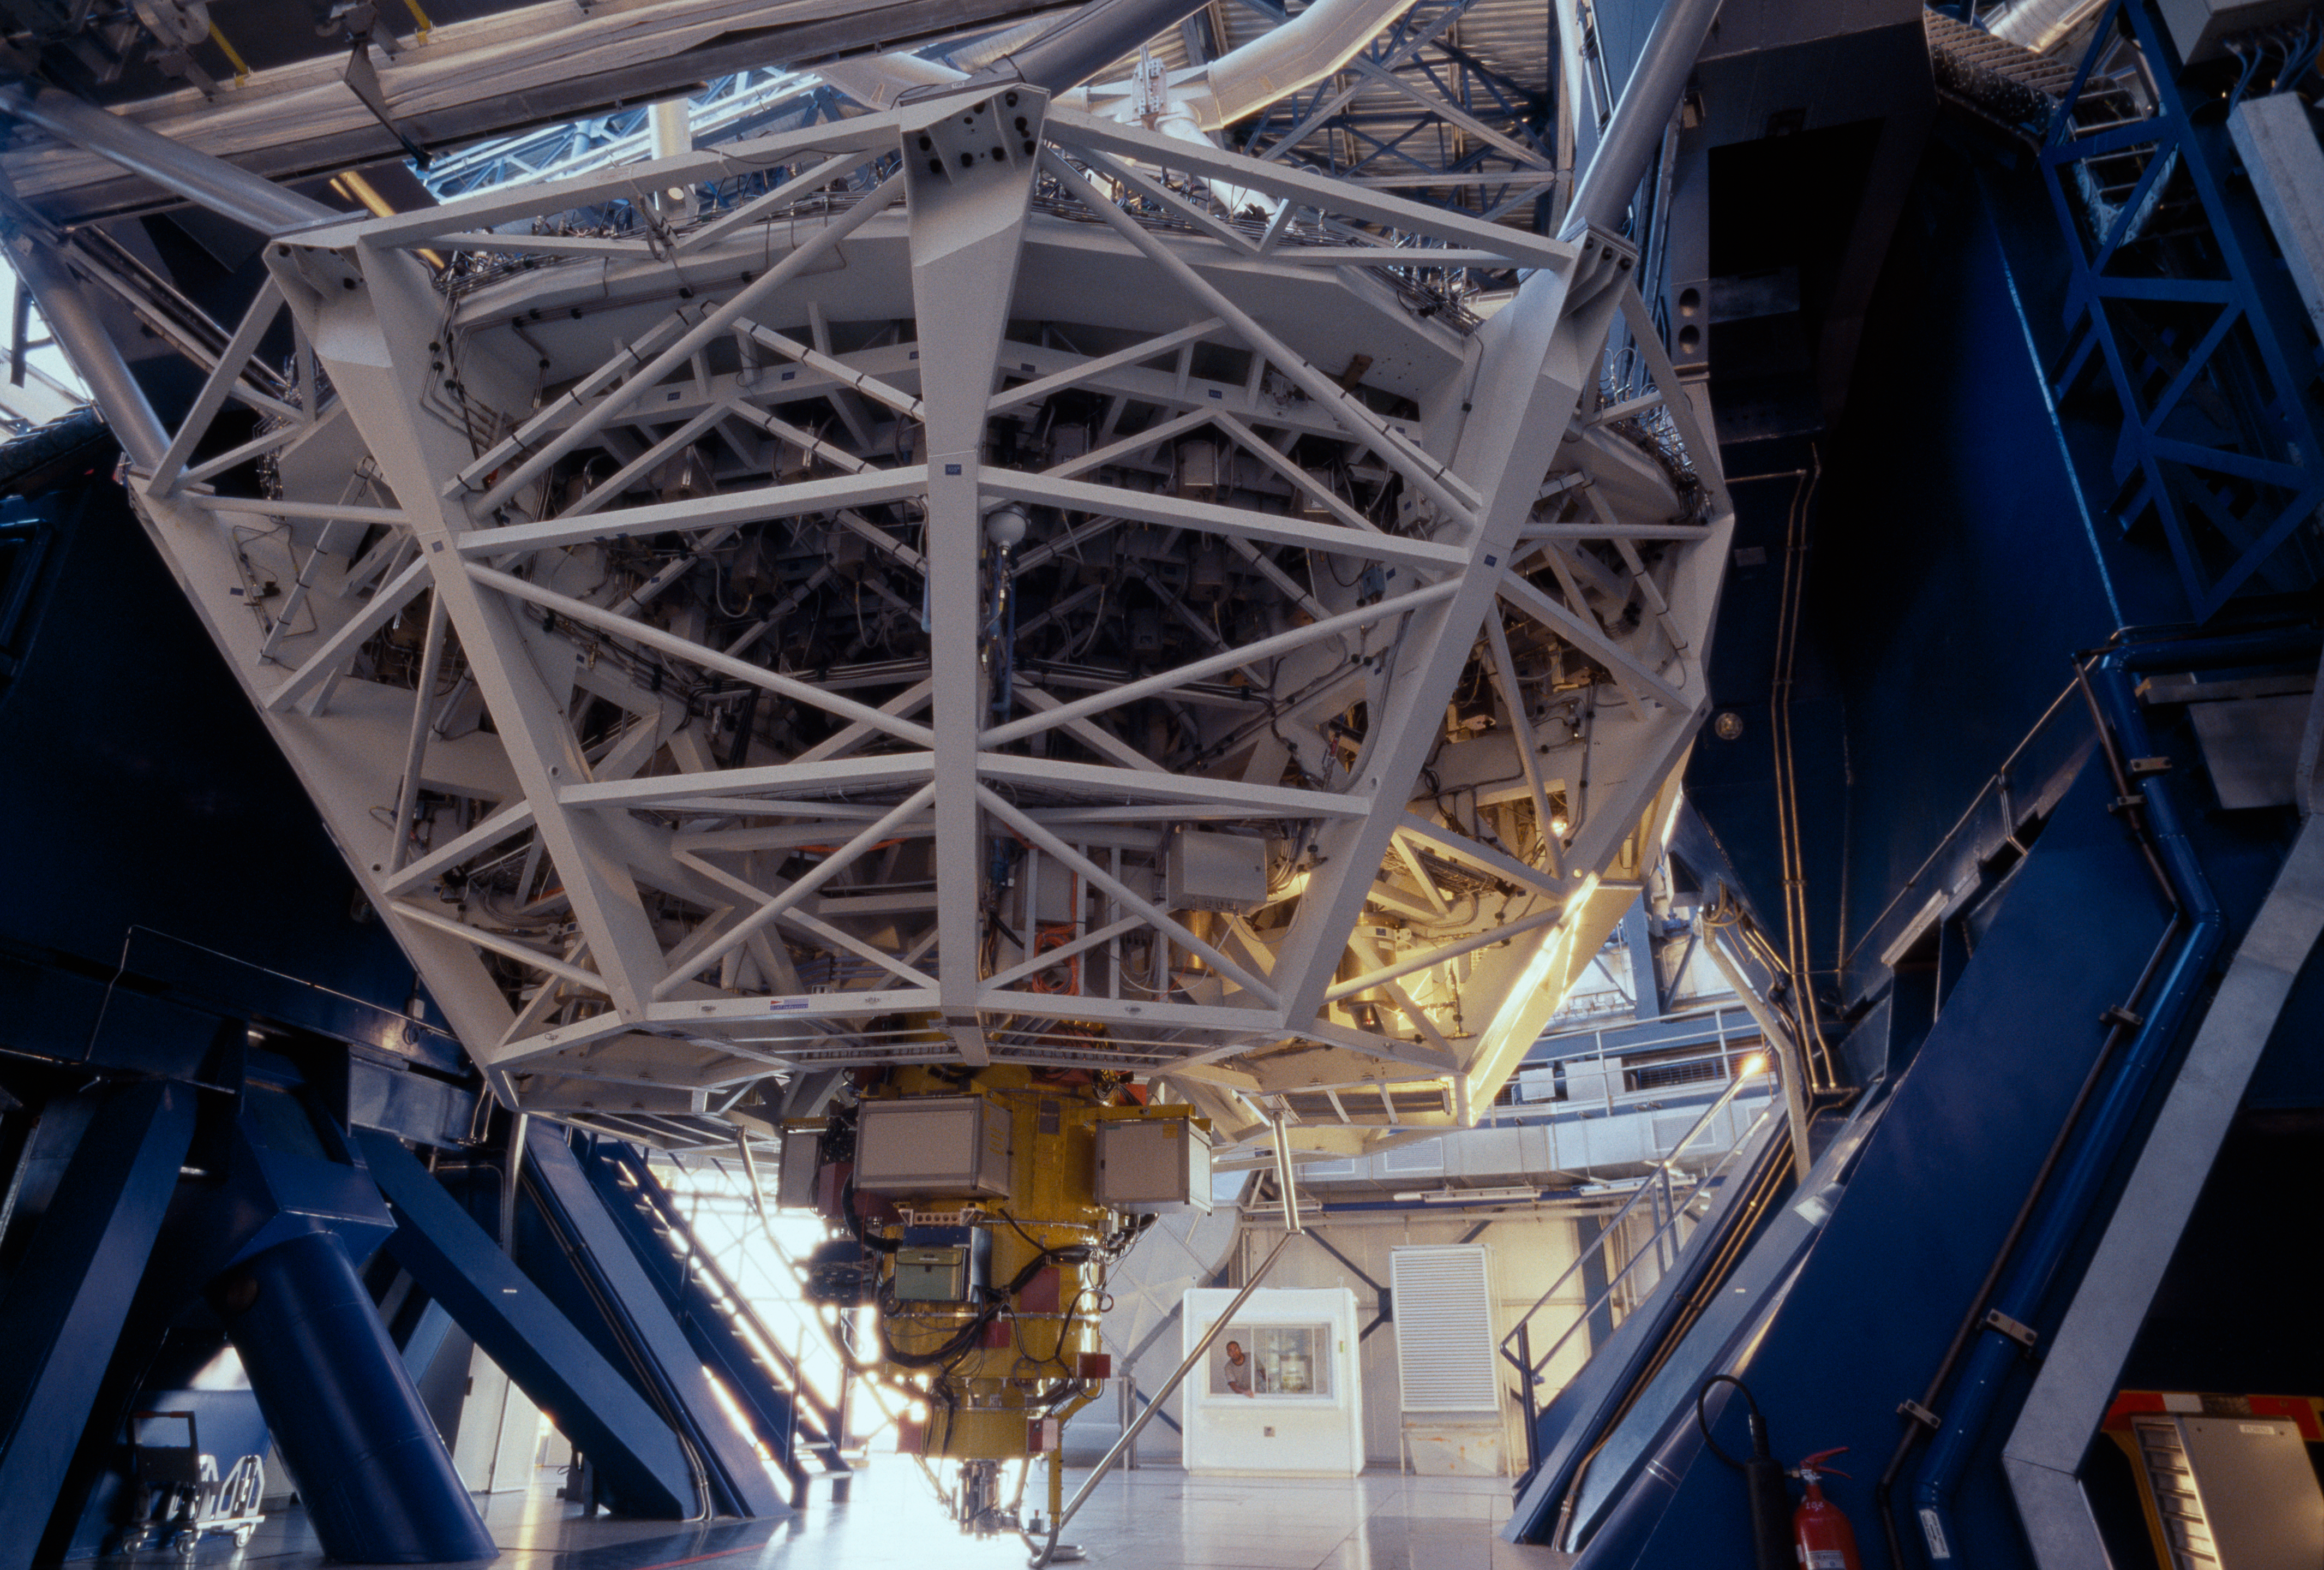

Starting up

Every day, before the observations start, each telescope undergoes a complete start up during which each of its function is checked, like a plane before take off. Here, Kueyen, the second Unit Telescope of the VLT, is ready for the night.

Credit: ESO